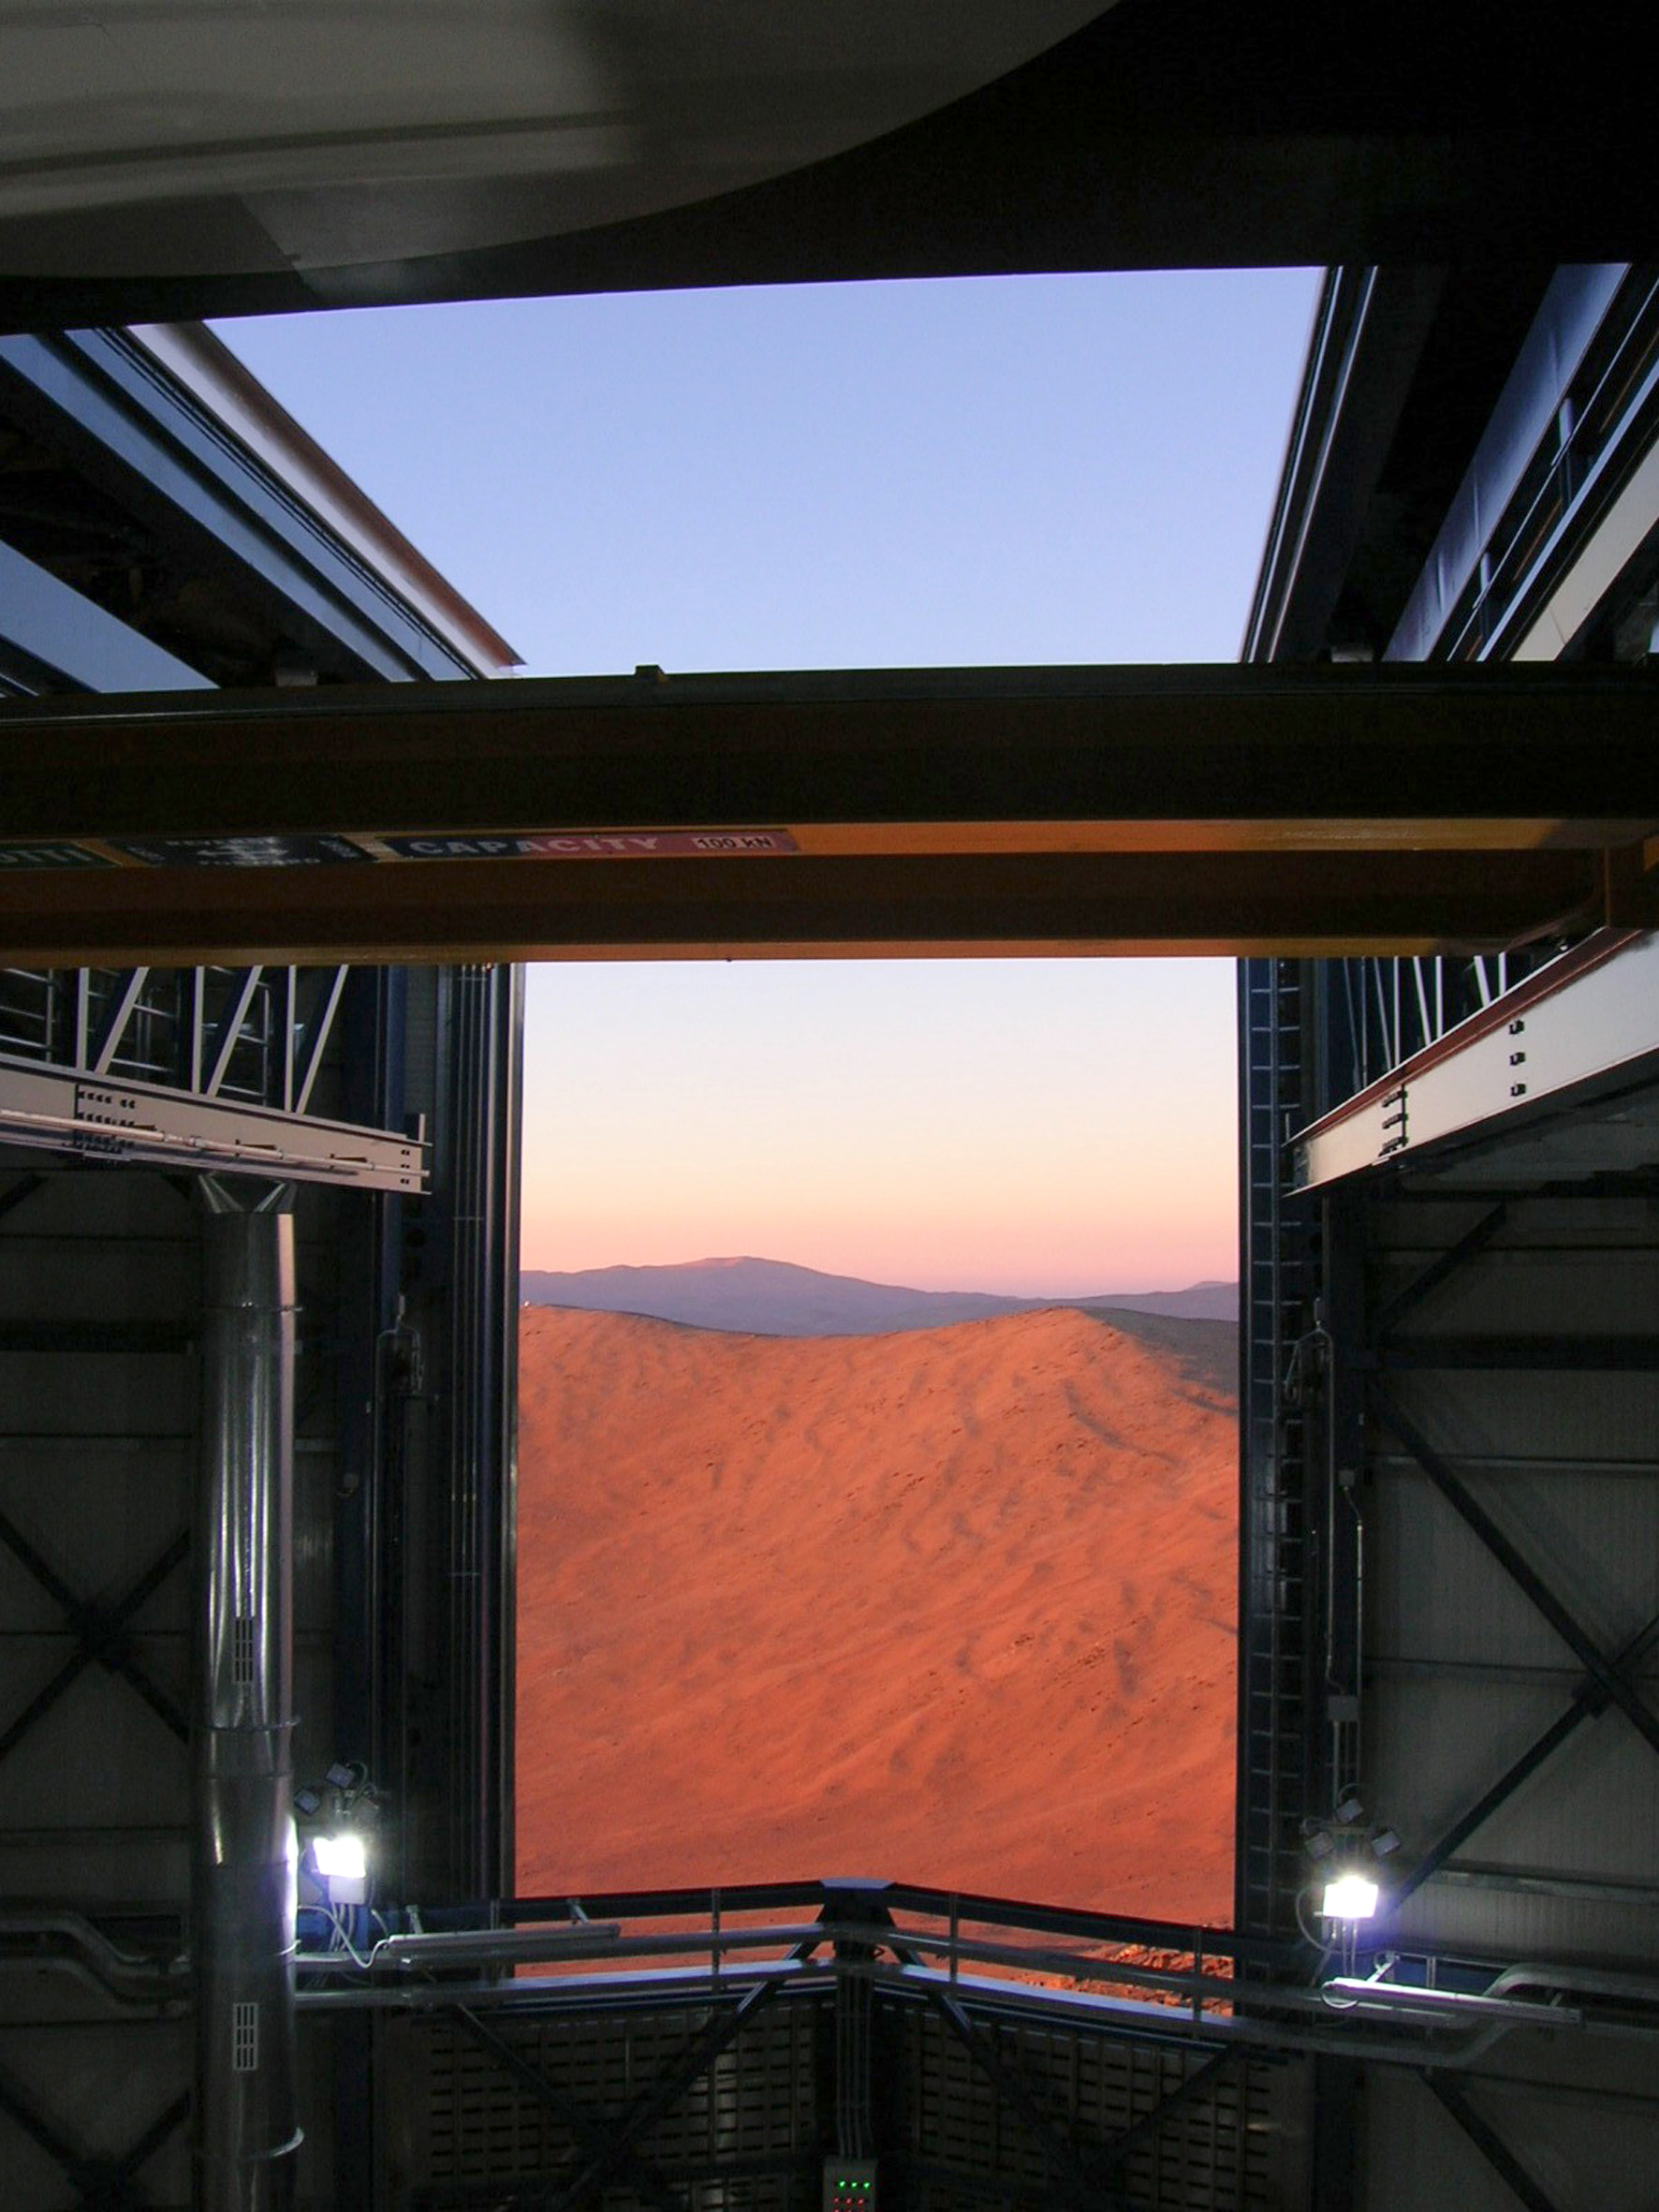

View from the VISTA enclosure

The view of the desert landscape through the opening of the VISTA telescope enclosure on Cerro Paranal in Chile.

Credit: VISTA/ESO